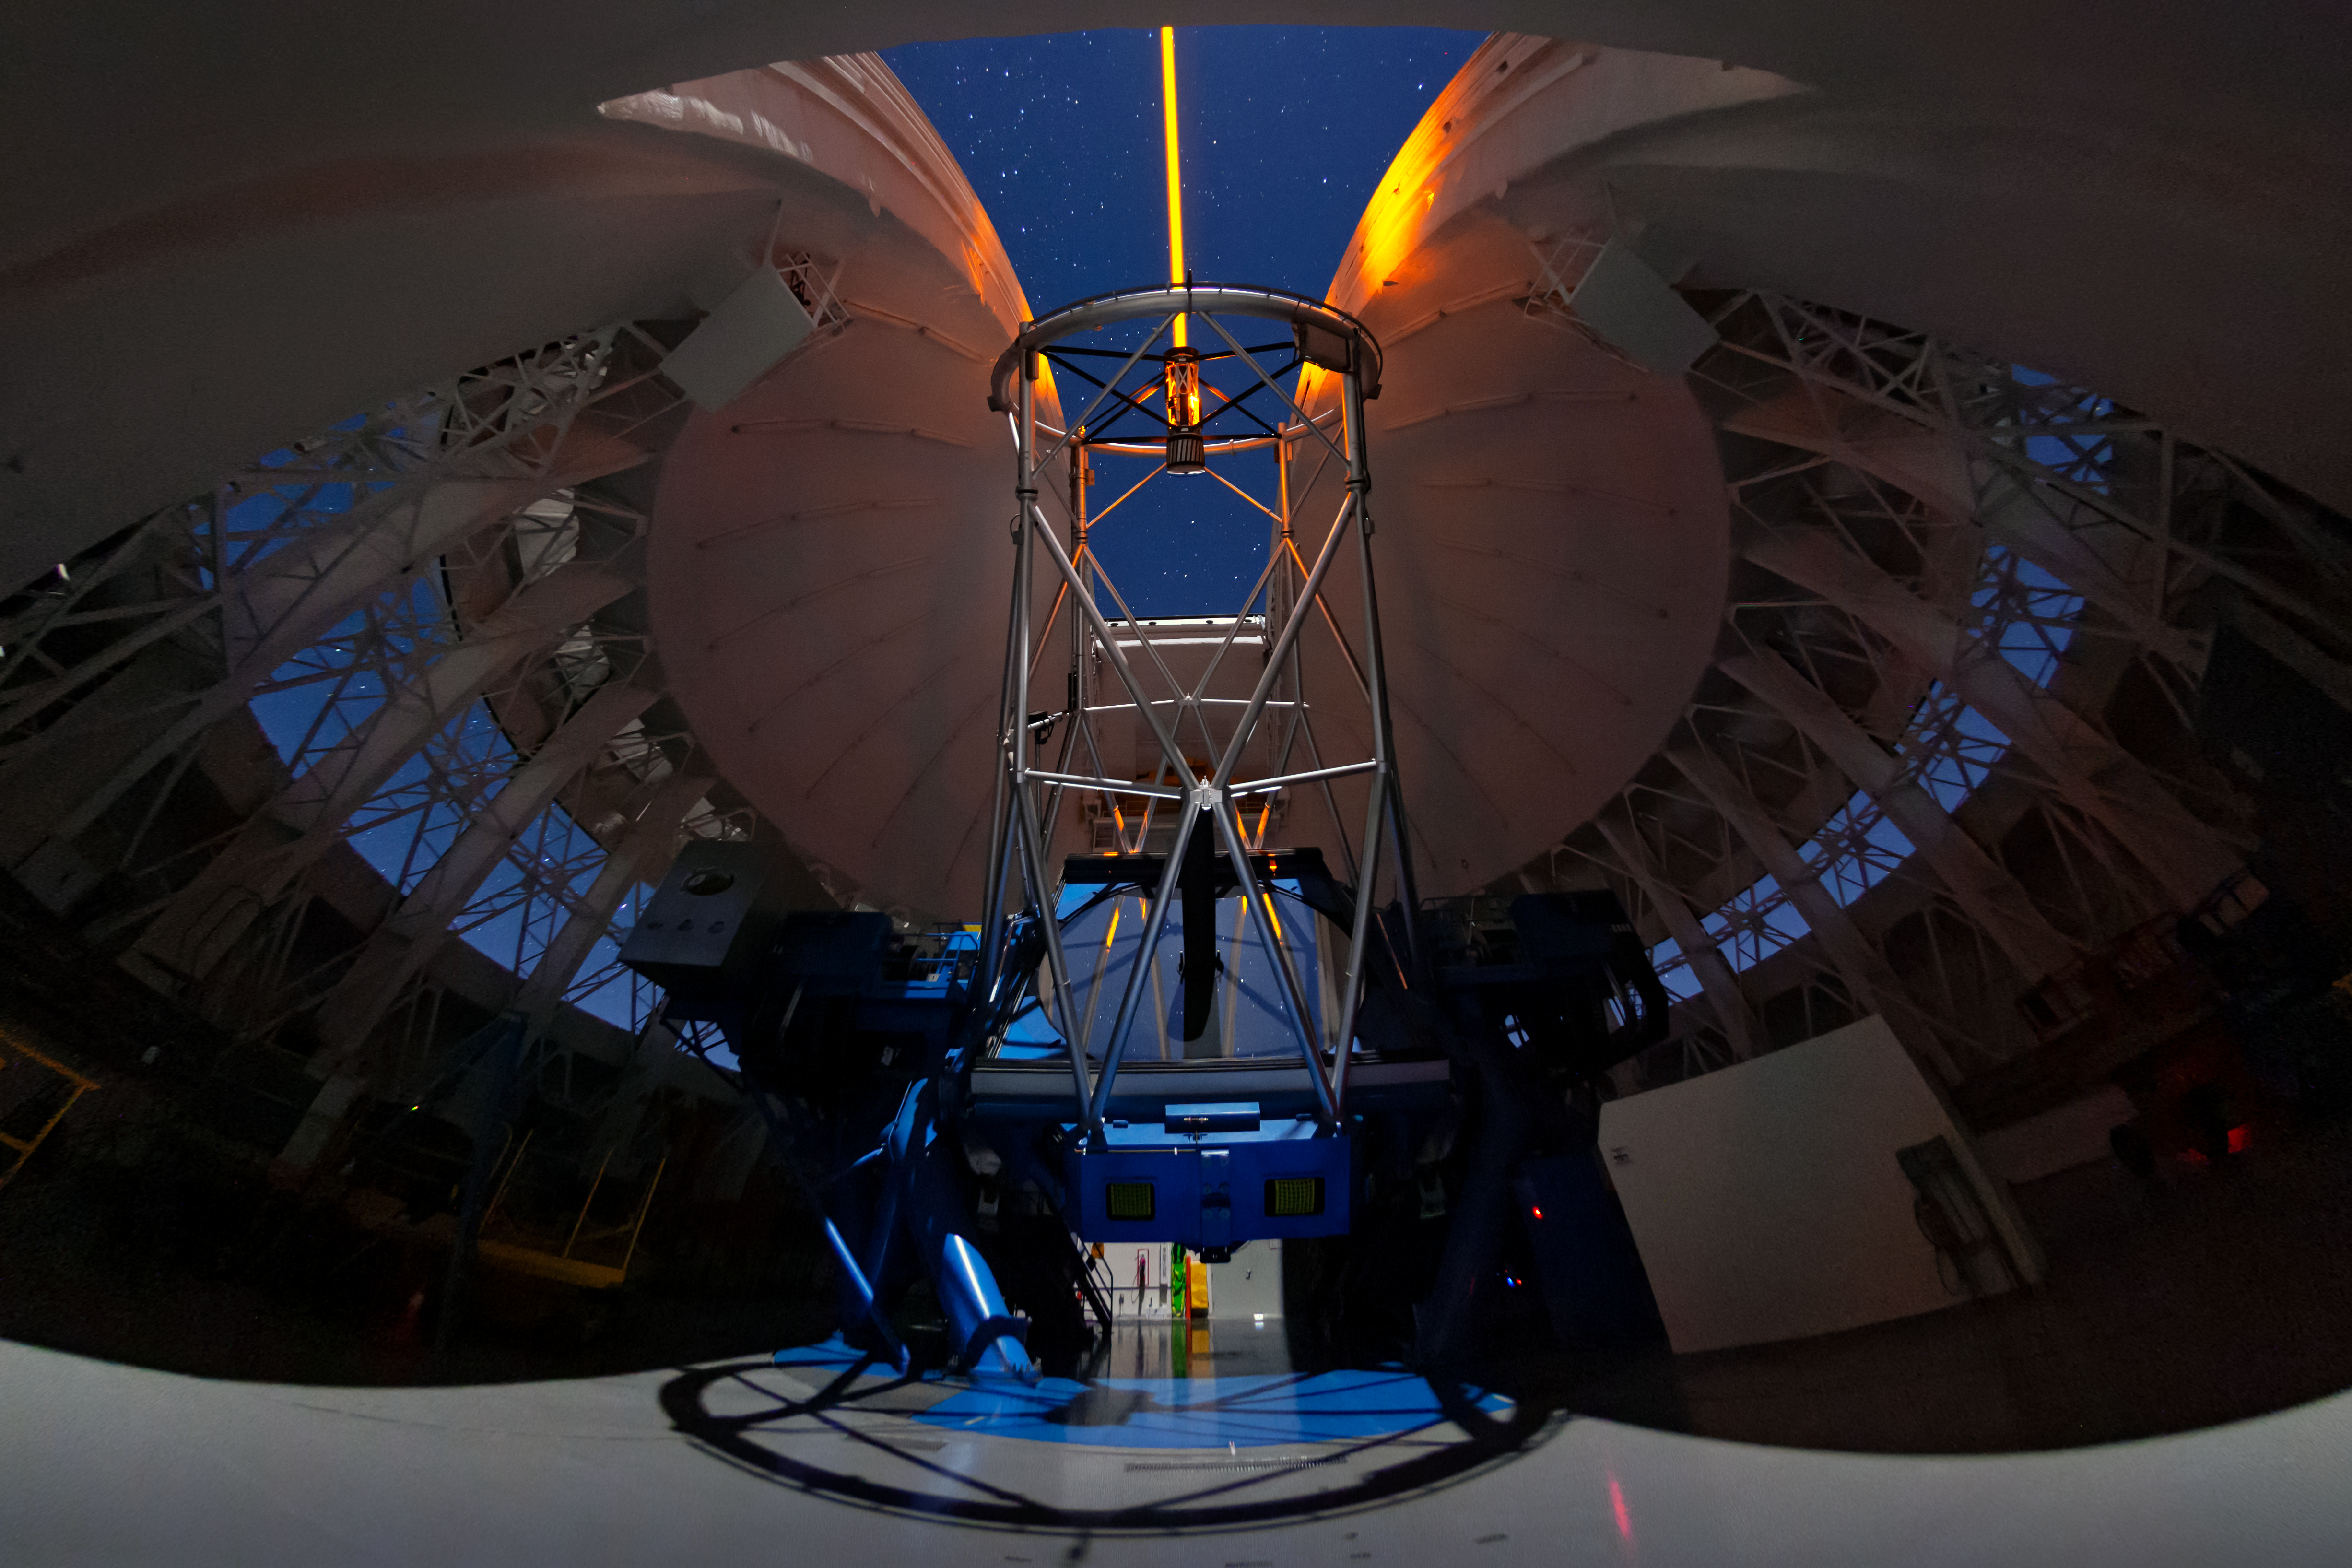

A Guiding Star for Gemini South

This Image of the Week captures the use of the laser guide star (LGS) on Gemini South, the southern twin of the international Gemini Observatory, a Program of NSF NOIRLab, during a night of observations on Cerro Pachón in the Chilean Andes. The LGS creates a constellation of five artificial stars, by causing sodium atoms 90 kilometers up in the atmosphere to glow. By tracking the atmosphere’s effect on these “stars”, the adaptive optics system within Gemini South can correct for distortions caused by turbulence in the atmosphere. These adjustments improve observations so much that a squiggle of light can become a distinct star, galaxy or other astronomical object. While it may seem that this laser must be shockingly powerful, it actually uses only 10–15 watts of energy, about the same as a bedside lamp. A similar LGS system is in use at Gemini North, which you can see in action in this earlier Image of the Week.

Credit: International Gemini Observatory/NOIRLab/NSF/AURA/M. Paredes